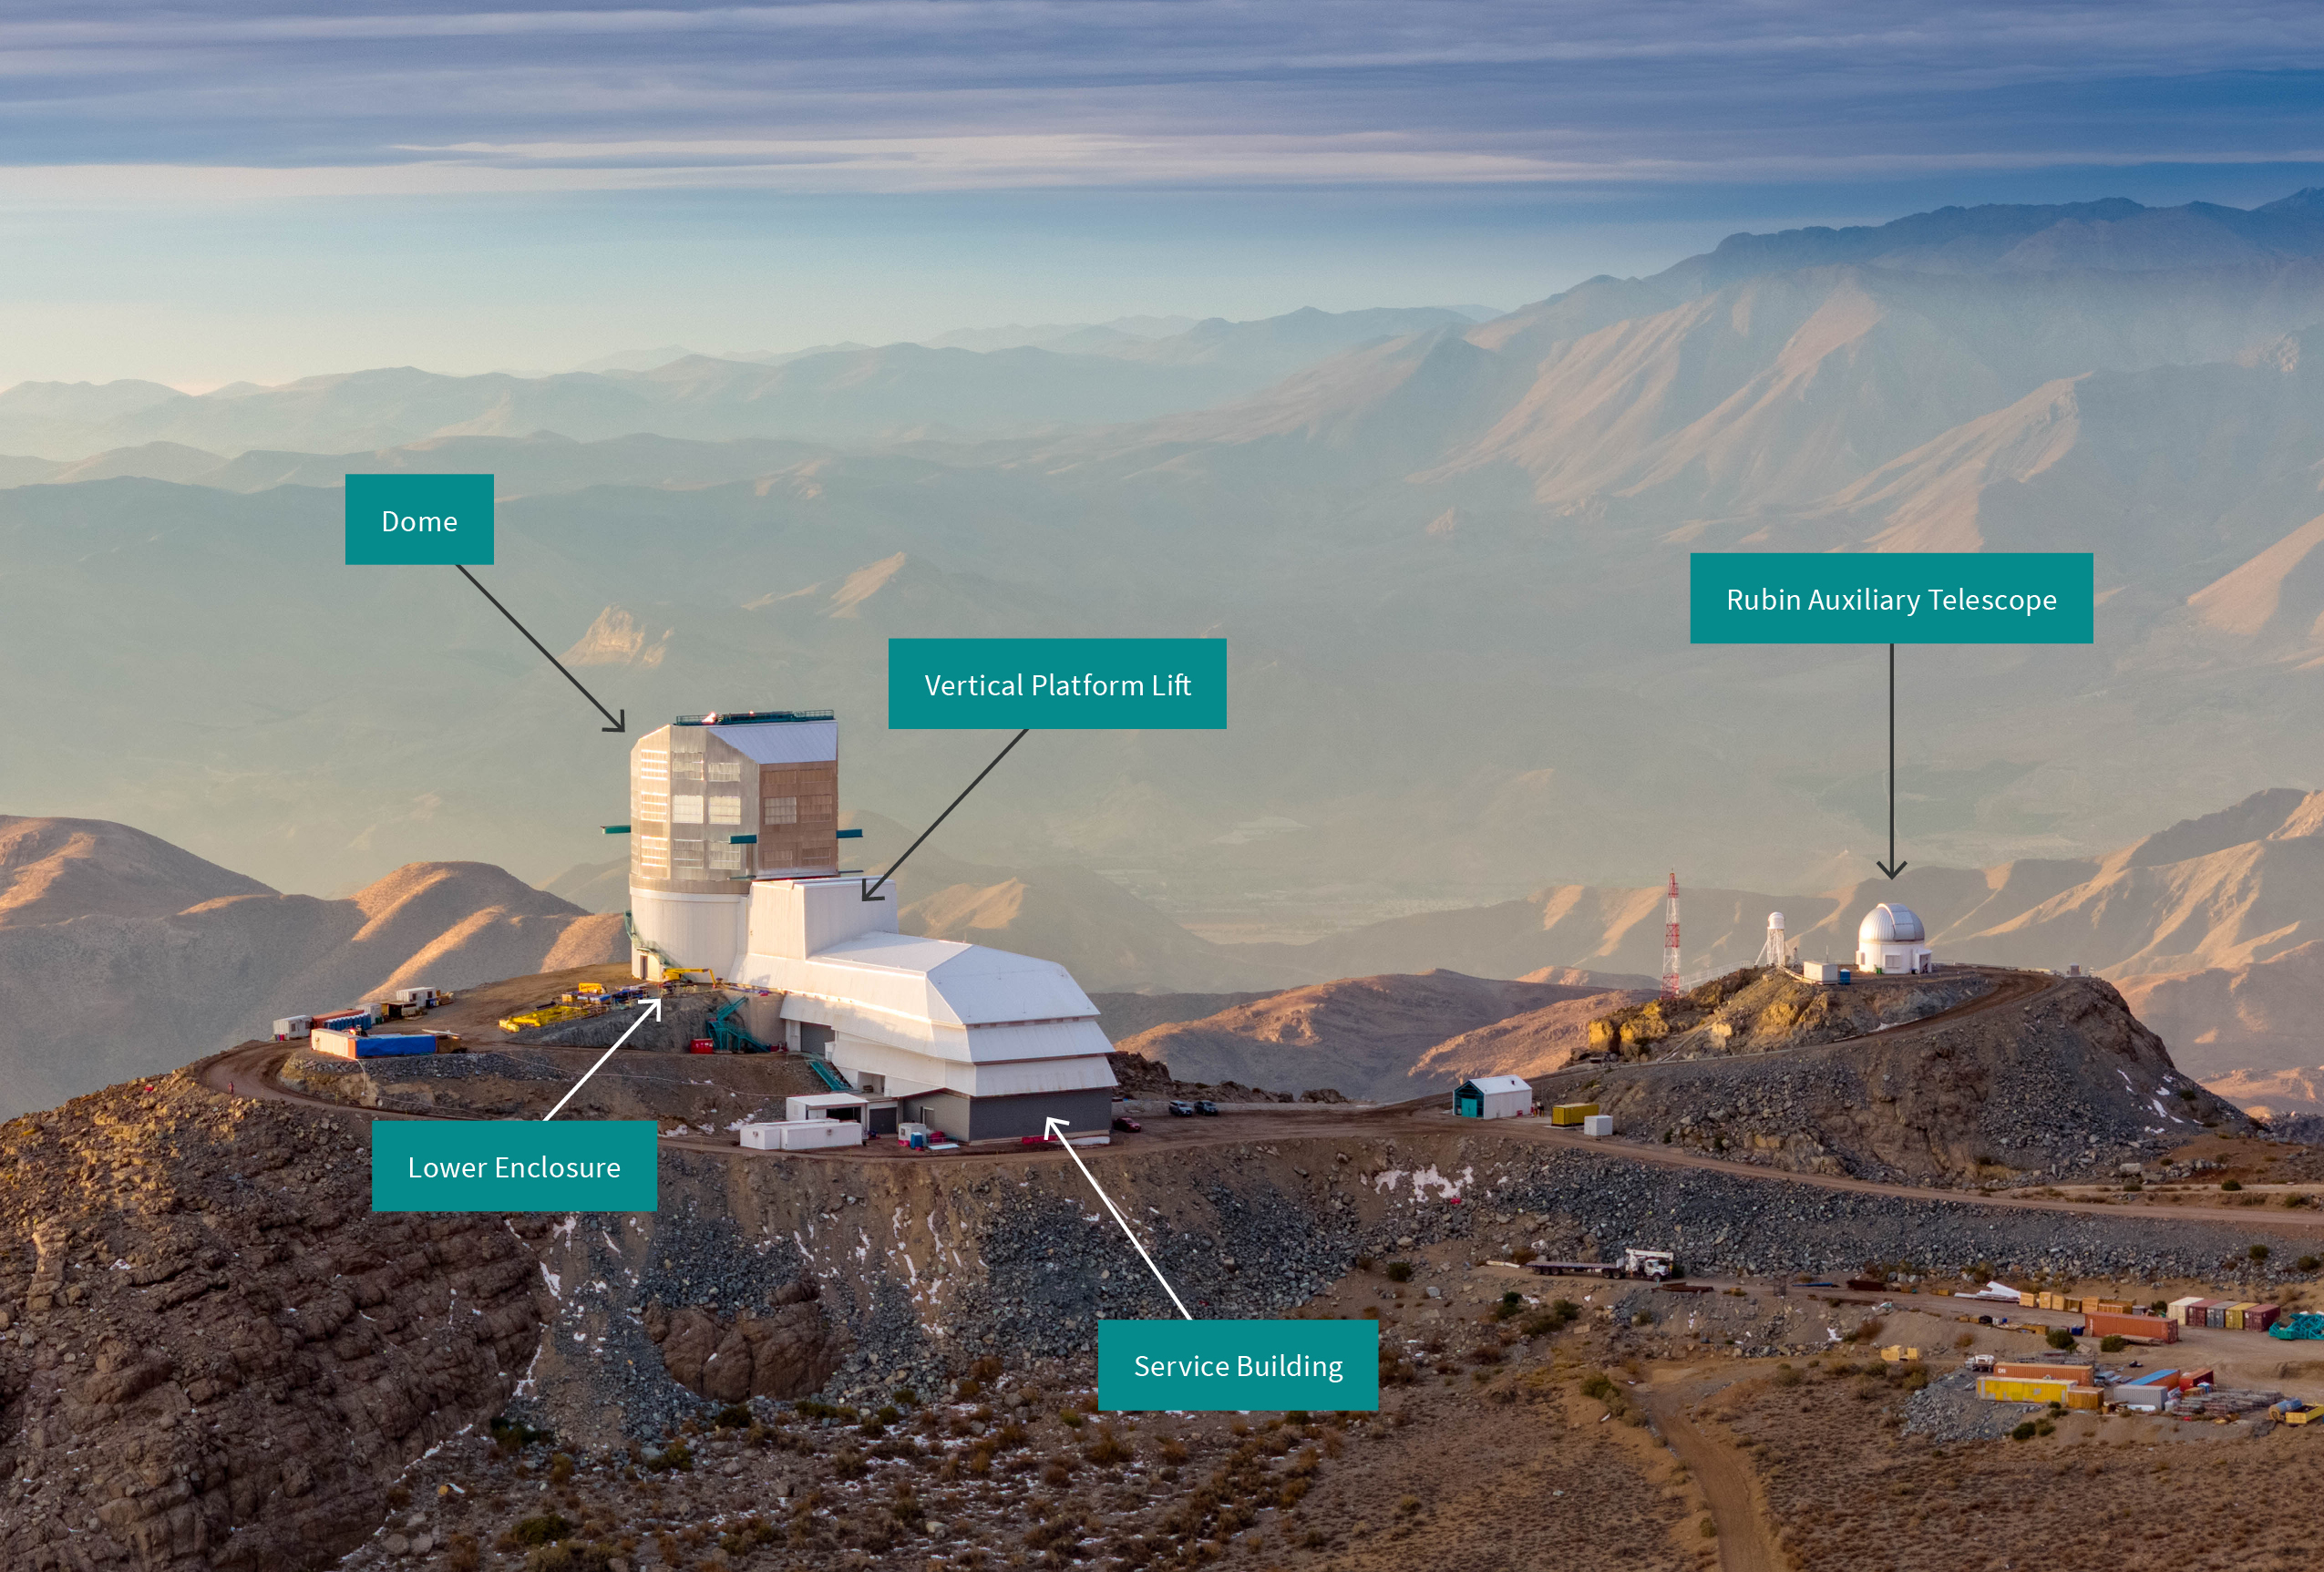

Rubin Observatory Facilities

A labeled image of the NSF-DOE Vera C. Rubin Observatory facilities on Cerro Pachón in Chile.

Credit: RubinObs/NOIRLab/SLAC/NSF/DOE/AURA/O. Bonin